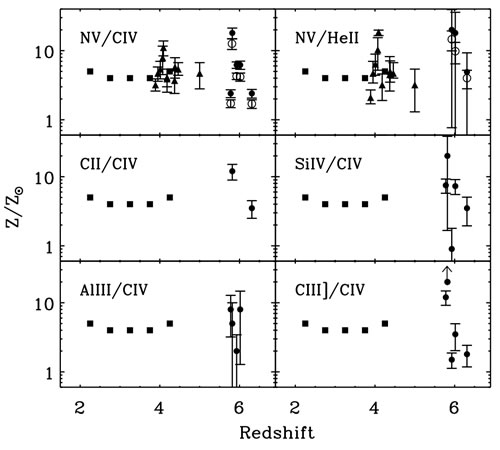

Frenetic growth of supermassive black holes in the early universe

Quasar broad-line region abundances compared to solar abundances derived from the ratios of several ions measured in the near-infrared spectra of the broad line region. The filled circles are derived from the GNIRS study.

Credit: International Gemini Observatory/NOIRLab/NSF/AURA